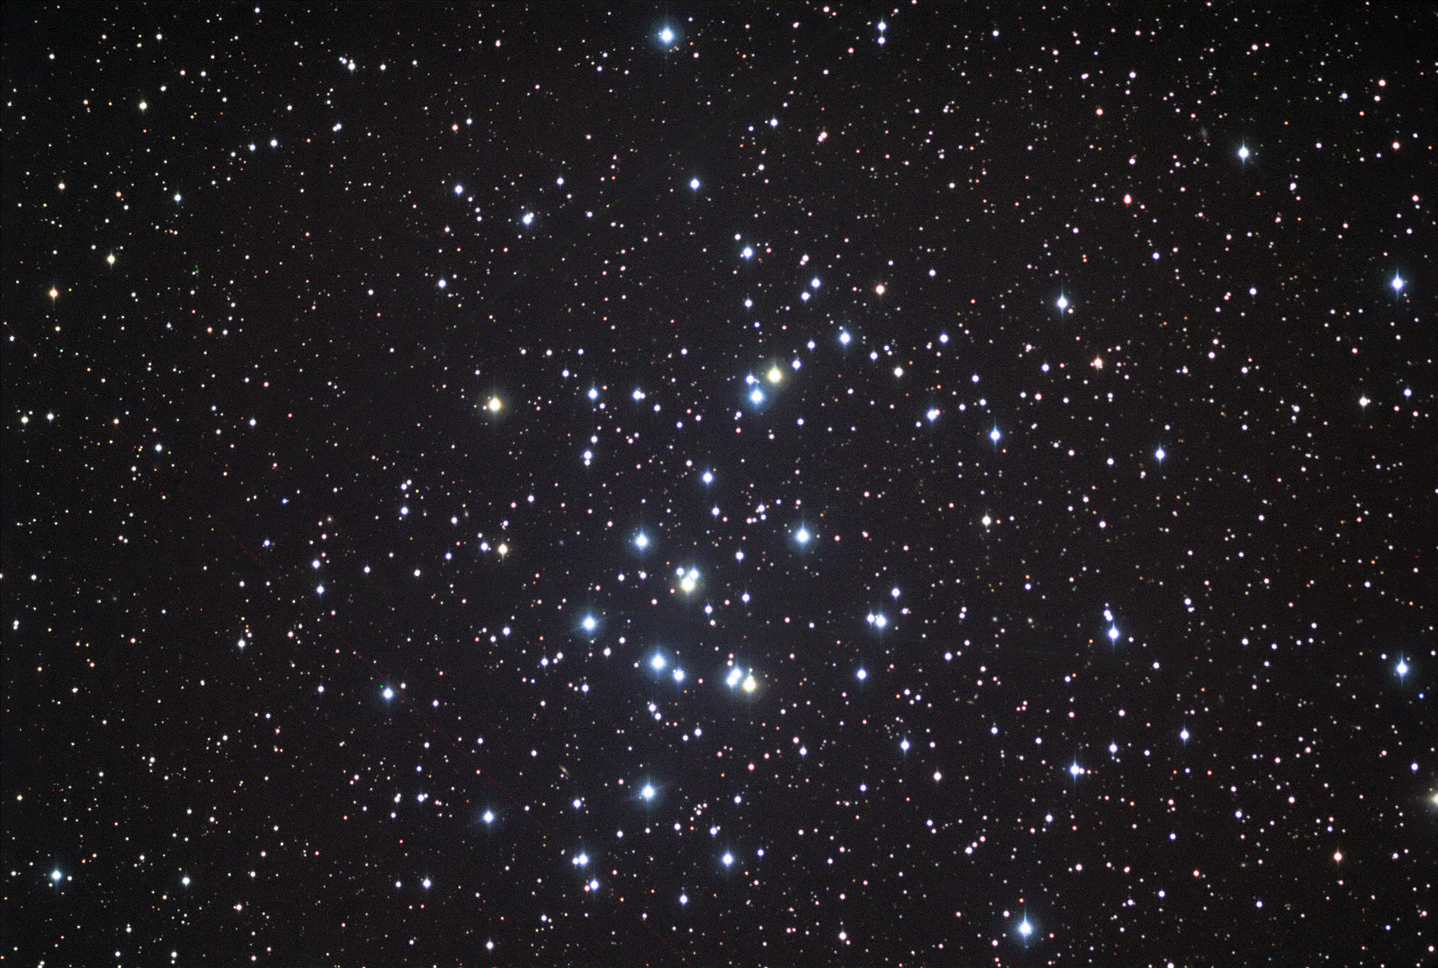

M44: The Beehive Cluster

M44 is a beautiful open cluster in the center of the constellation Cancer. It can be seen as a faint nebulosity with the naked eye under good viewing conditions, and is easily resolved with a small pair of binoculars or telescope. In fact, this is one object frequently better suited for binoculars compared to a telescope, due to its large angular extent. Distance estimates for this cluster vary from 500-600 lightyears away, but astronomers are fairly confident in an age of about 600 million years old.

This image was taken as part of Advanced Observing Program (AOP) program at Kitt Peak Visitor Center during 2014.

Credit: KPNO/NOIRLab/NSF/AURA/Tom Bash and John Fox/Adam Block